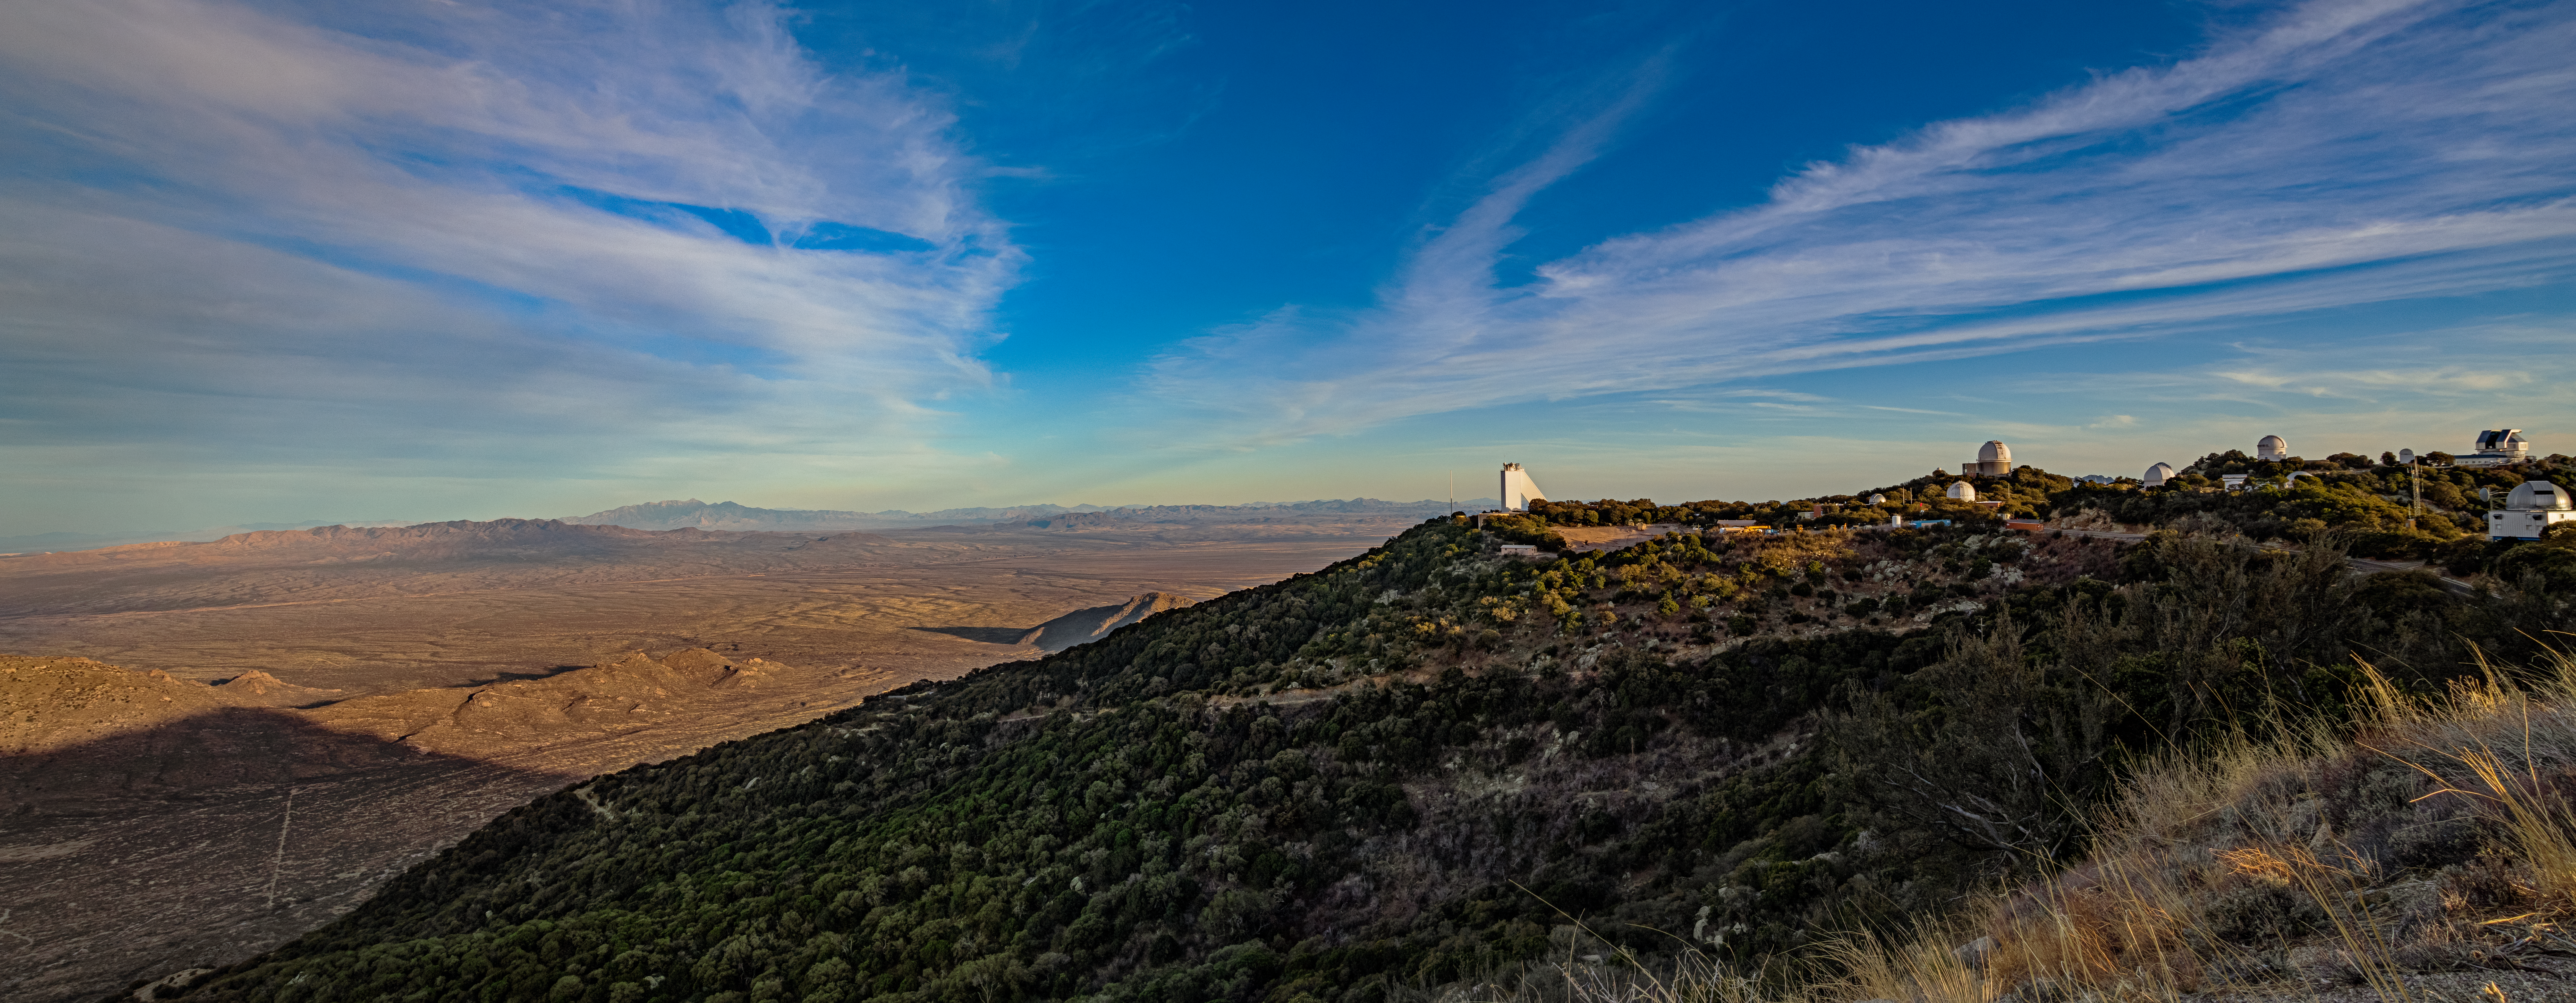

Kitt Peak National Observatory Aerial Panorama

A distant aerial panoramic view of the telescopes at Kitt Peak National Observatory, showcasing the Arizonan landscape.

Credit: KPNO/NOIRLab/NSF/AURA/T. Matsopoulos